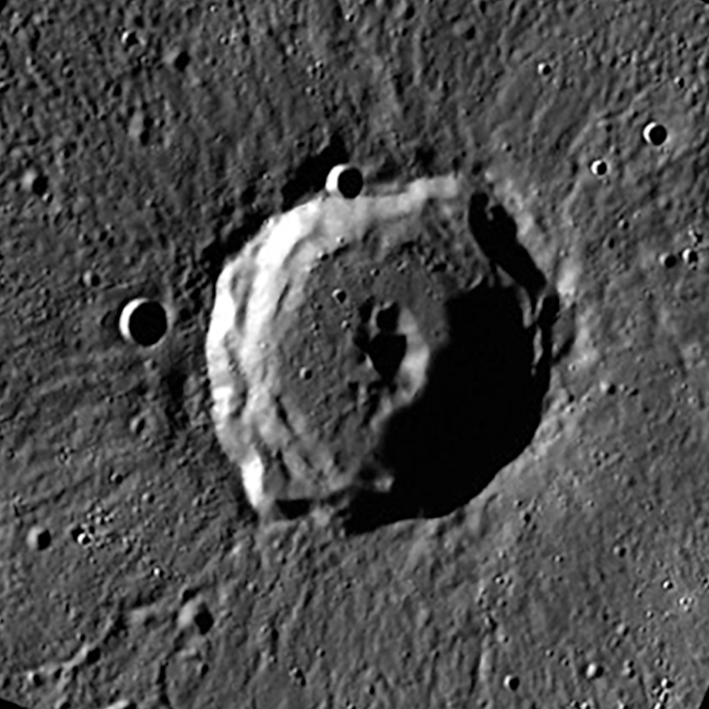

Rivera Crater on Mercury

A close up of the the newly named Rivera Crater on Mercury.

Credit: NASA/MESSENGER